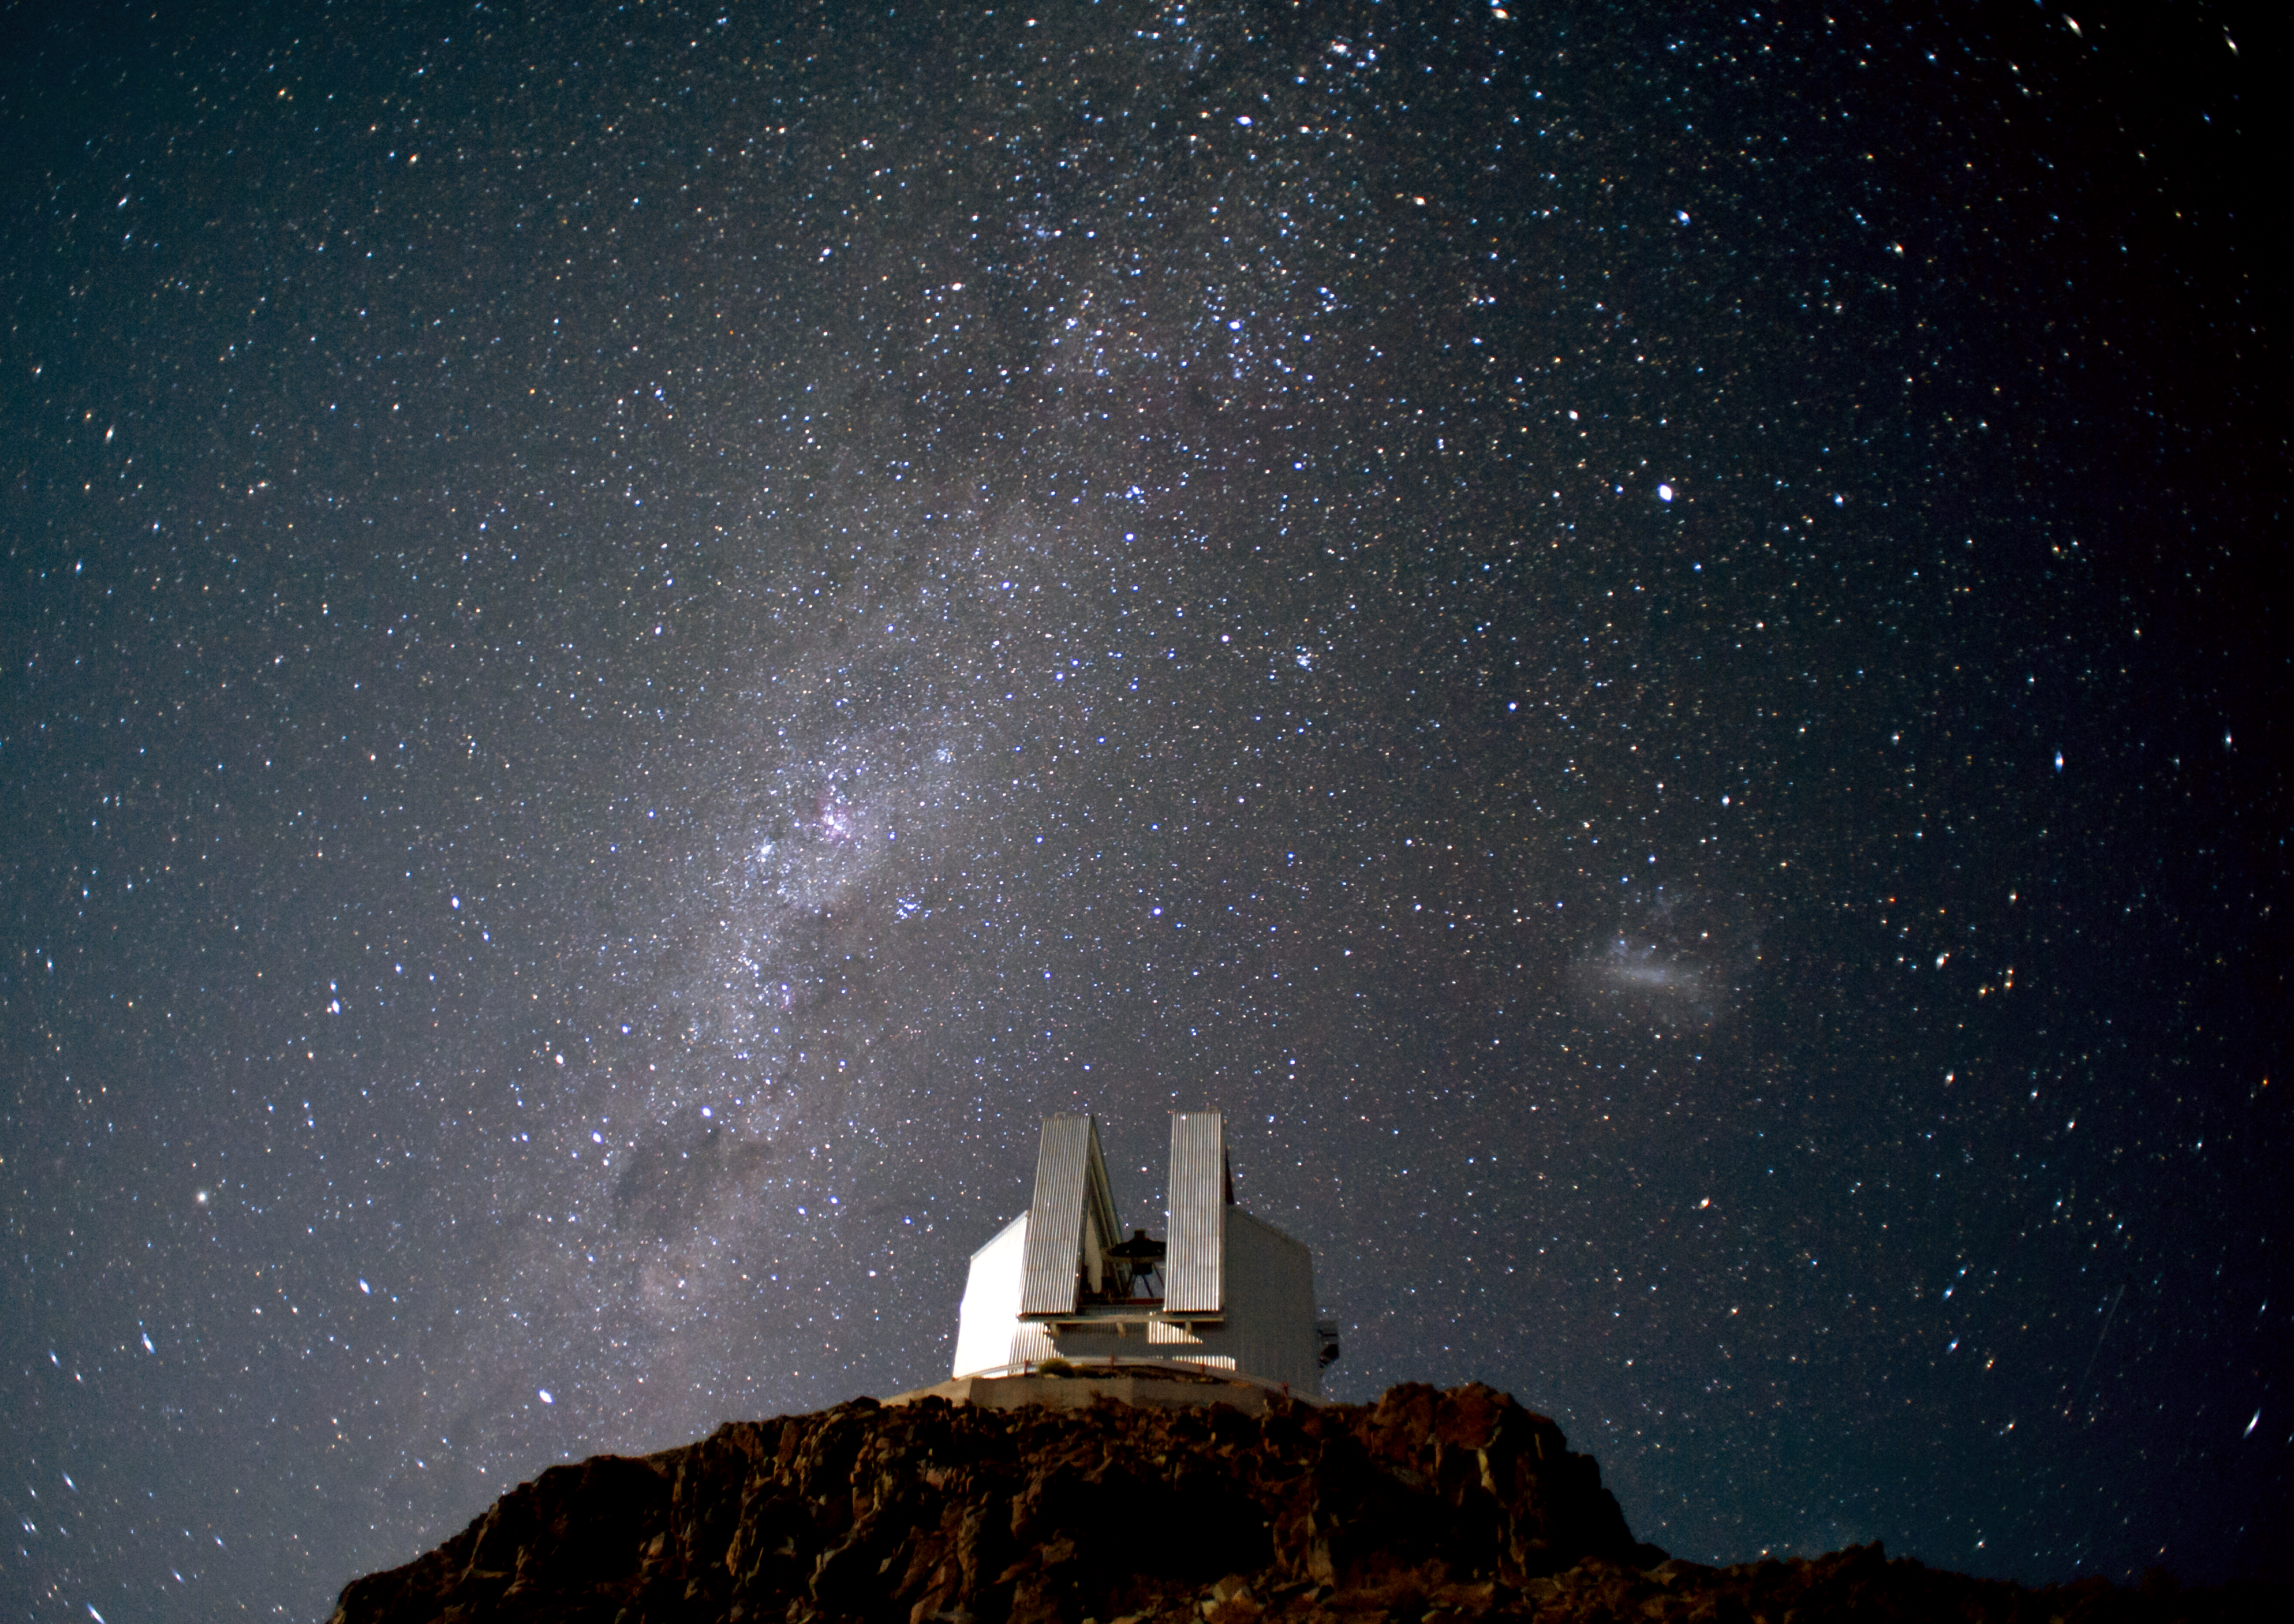

Catching light

Research telescopes sport state-of-the-art cameras which, together with the big mirrors needed for a large collecting area, allow astronomers to catch the faint light of deep sky objects. But you can also produce beautiful images without big telescopes and using more modest cameras.

Astrophotographers use more conventional cameras to capture images of astronomical objects, often on a larger scale than the observations made with big telescopes. Sometimes, they include the landscape in their composition, producing beautiful postcards of the Universe as seen from Earth.

For example, this Picture of the Week shows the 3.58-metre New Technology Telescope (NTT), located at ESO’s La Silla Observatory, and set against the starry background of the southern sky. Standing out in the image, the Milky Way — our home galaxy — can be seen as a hazy stripe across the sky. Dark regions within the Milky Way are areas where the light from background stars is blocked by interstellar dust. In addition, the Large Magellanic Cloud appears to the right of the telescope as a foggy blob in the sky. This nearby irregular galaxy is a conspicuous object in the southern sky. It orbits the Milky Way and there is evidence to suggest that it has been greatly distorted by its interaction with our own galaxy.

This image was taken by Håkon Dahle, who is also an accomplished professional astronomer. He submitted the photograph to the Your ESO Pictures Flickr group. The Flickr group is regularly reviewed and the best photos are selected to be featured in our popular Picture of the Week series, or in our gallery.

Credit: ESO/H. Dahle